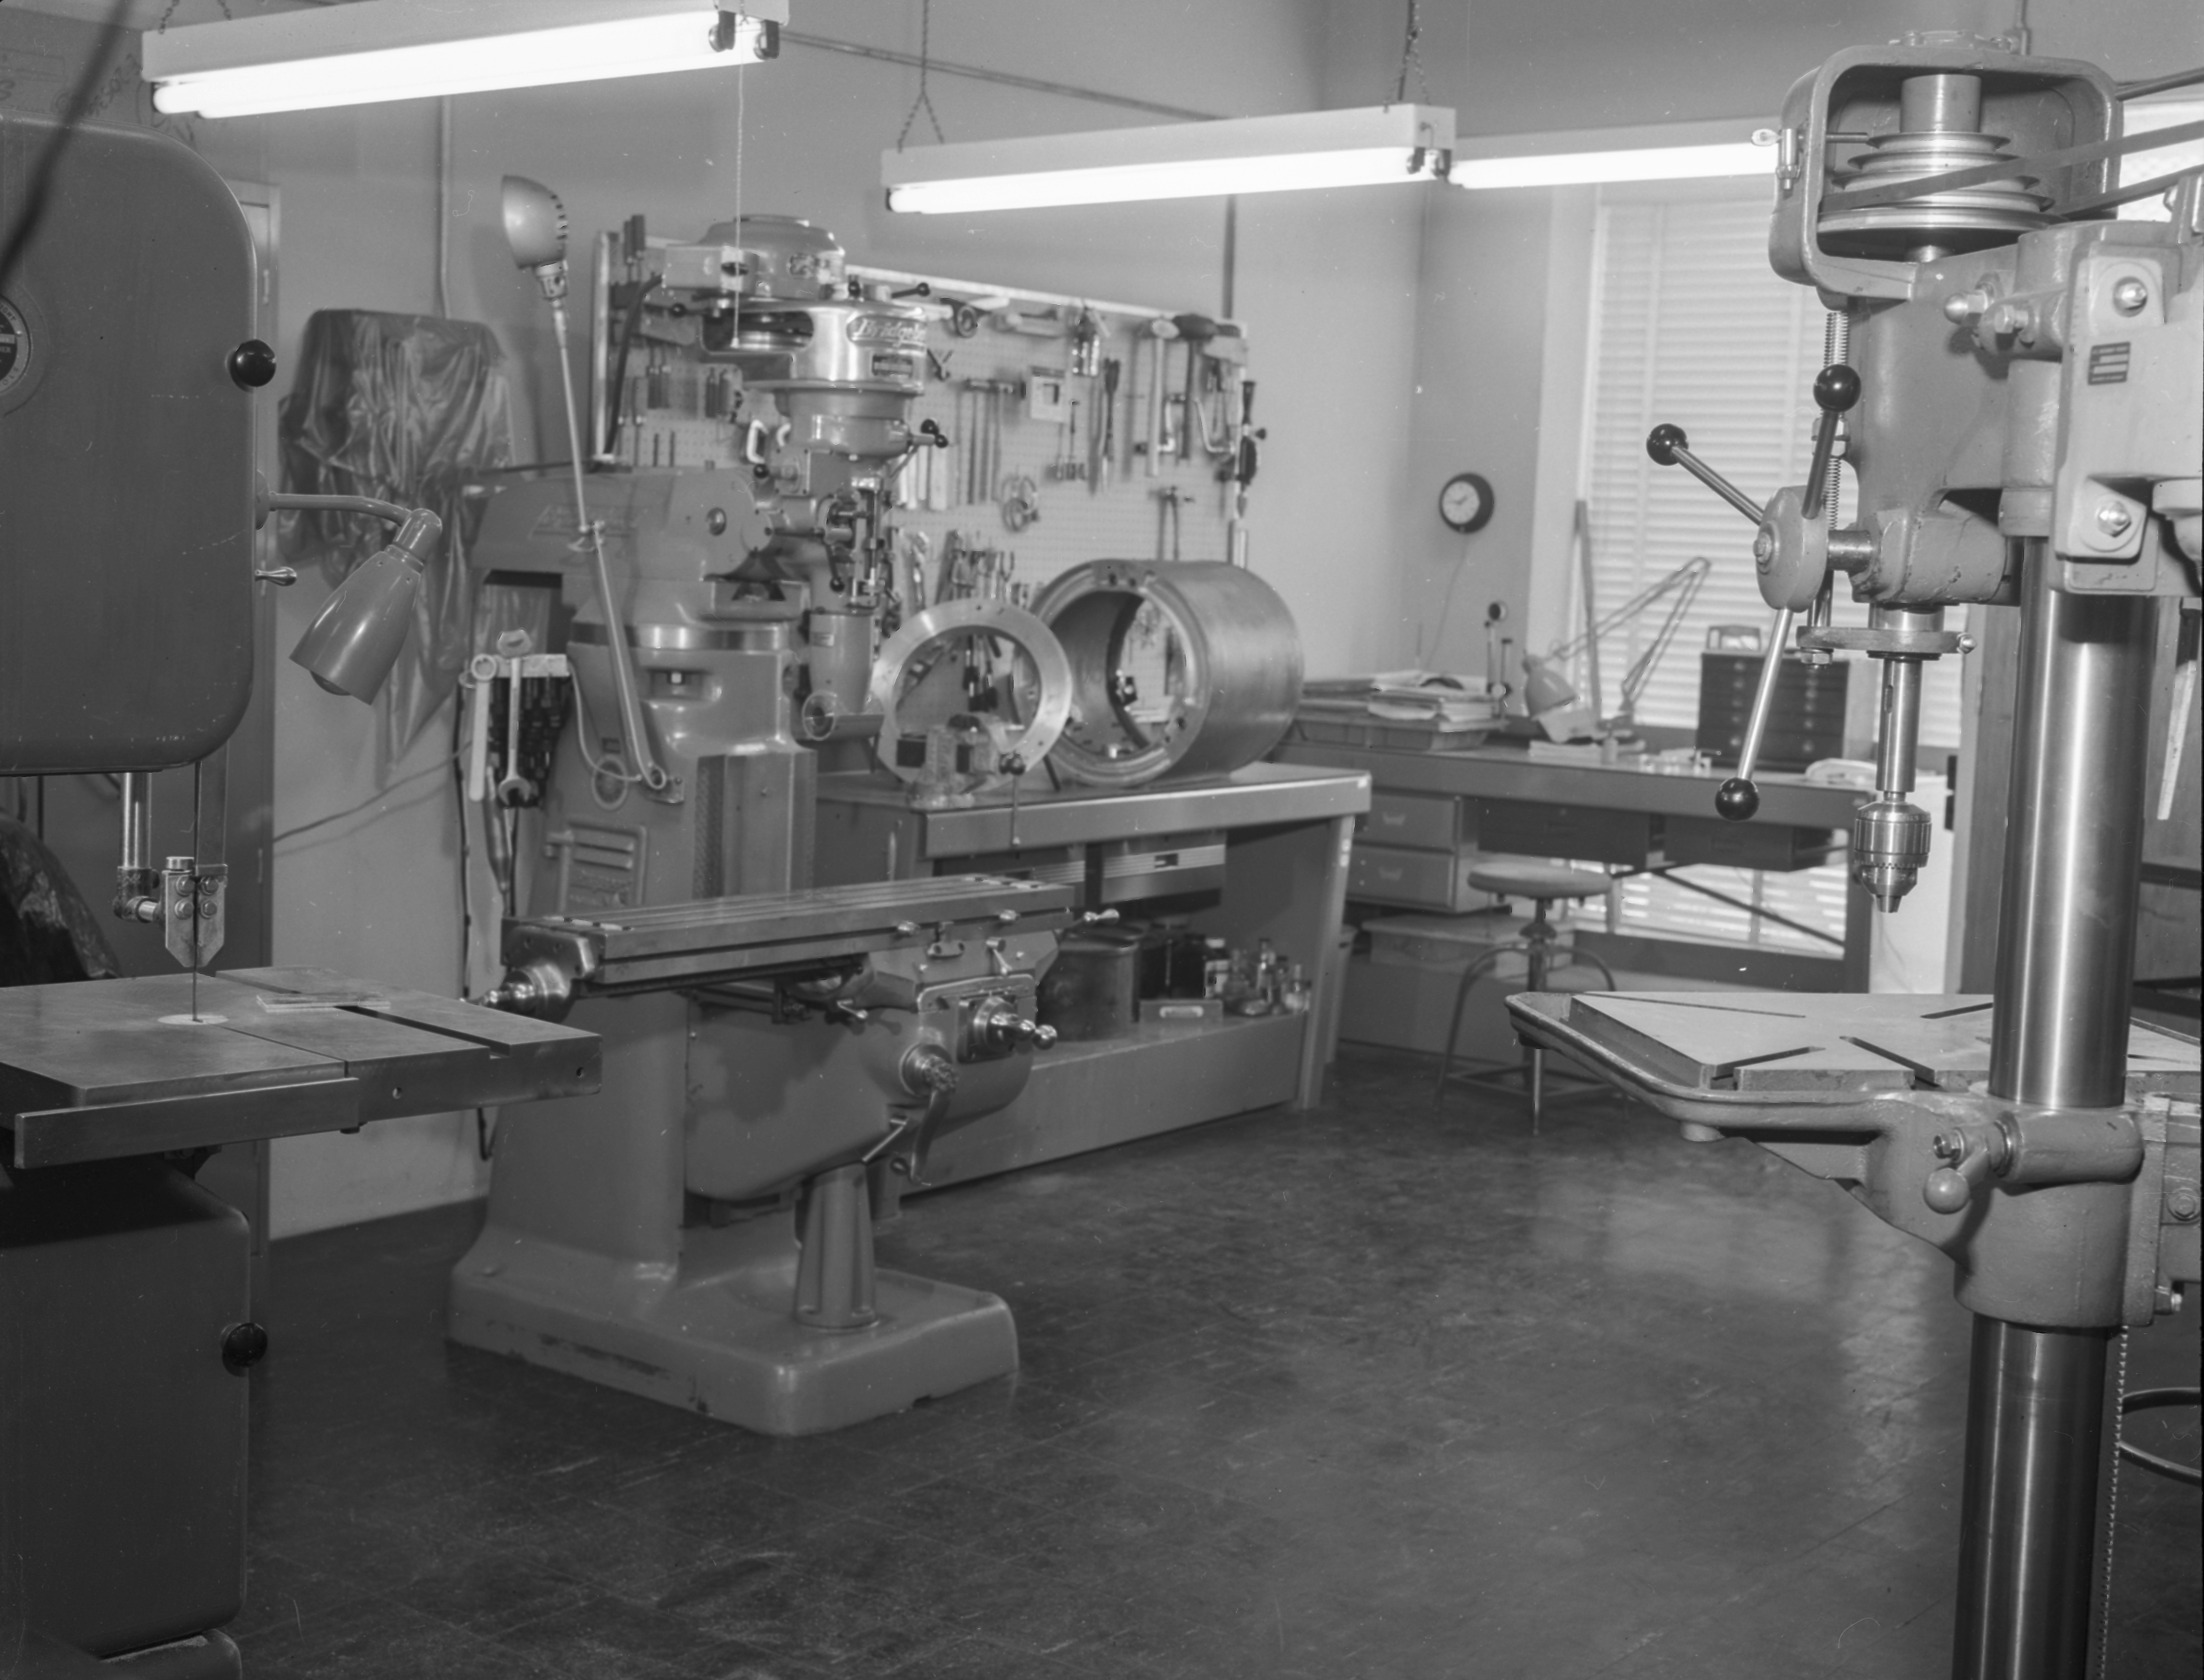

Machine Shop, 1958

This image is stored at NOIRLab Headquarters in Tucson, Arizona. For the original negative of this image, see KPNO Negatives envelope 263. It was captured on 22 September 1958.

This image shows the Machine Shop.

This image is part of NSF NOIRLab’s historical archives.

Credit: KPNO/NOIRLab/NSF/AURA